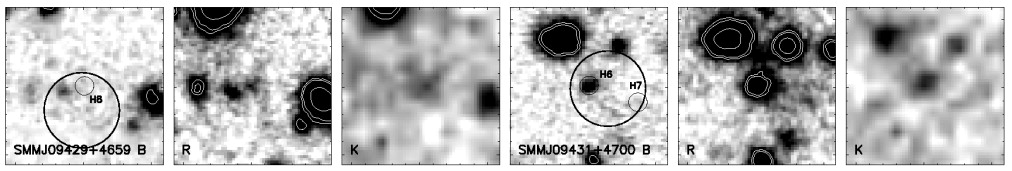

Images of SMMJ09429 +4659 and SMMJ09431+4700

Images of SMMJ09429 +4659 (left; H8) and images of SMMJ09431+4700 (right; H6) in B, R and K bands obtained with the 4-meter Mayall Telescope of NOAO.

Credit: International Gemini Observatory/NOIRLab/NSF/AURA